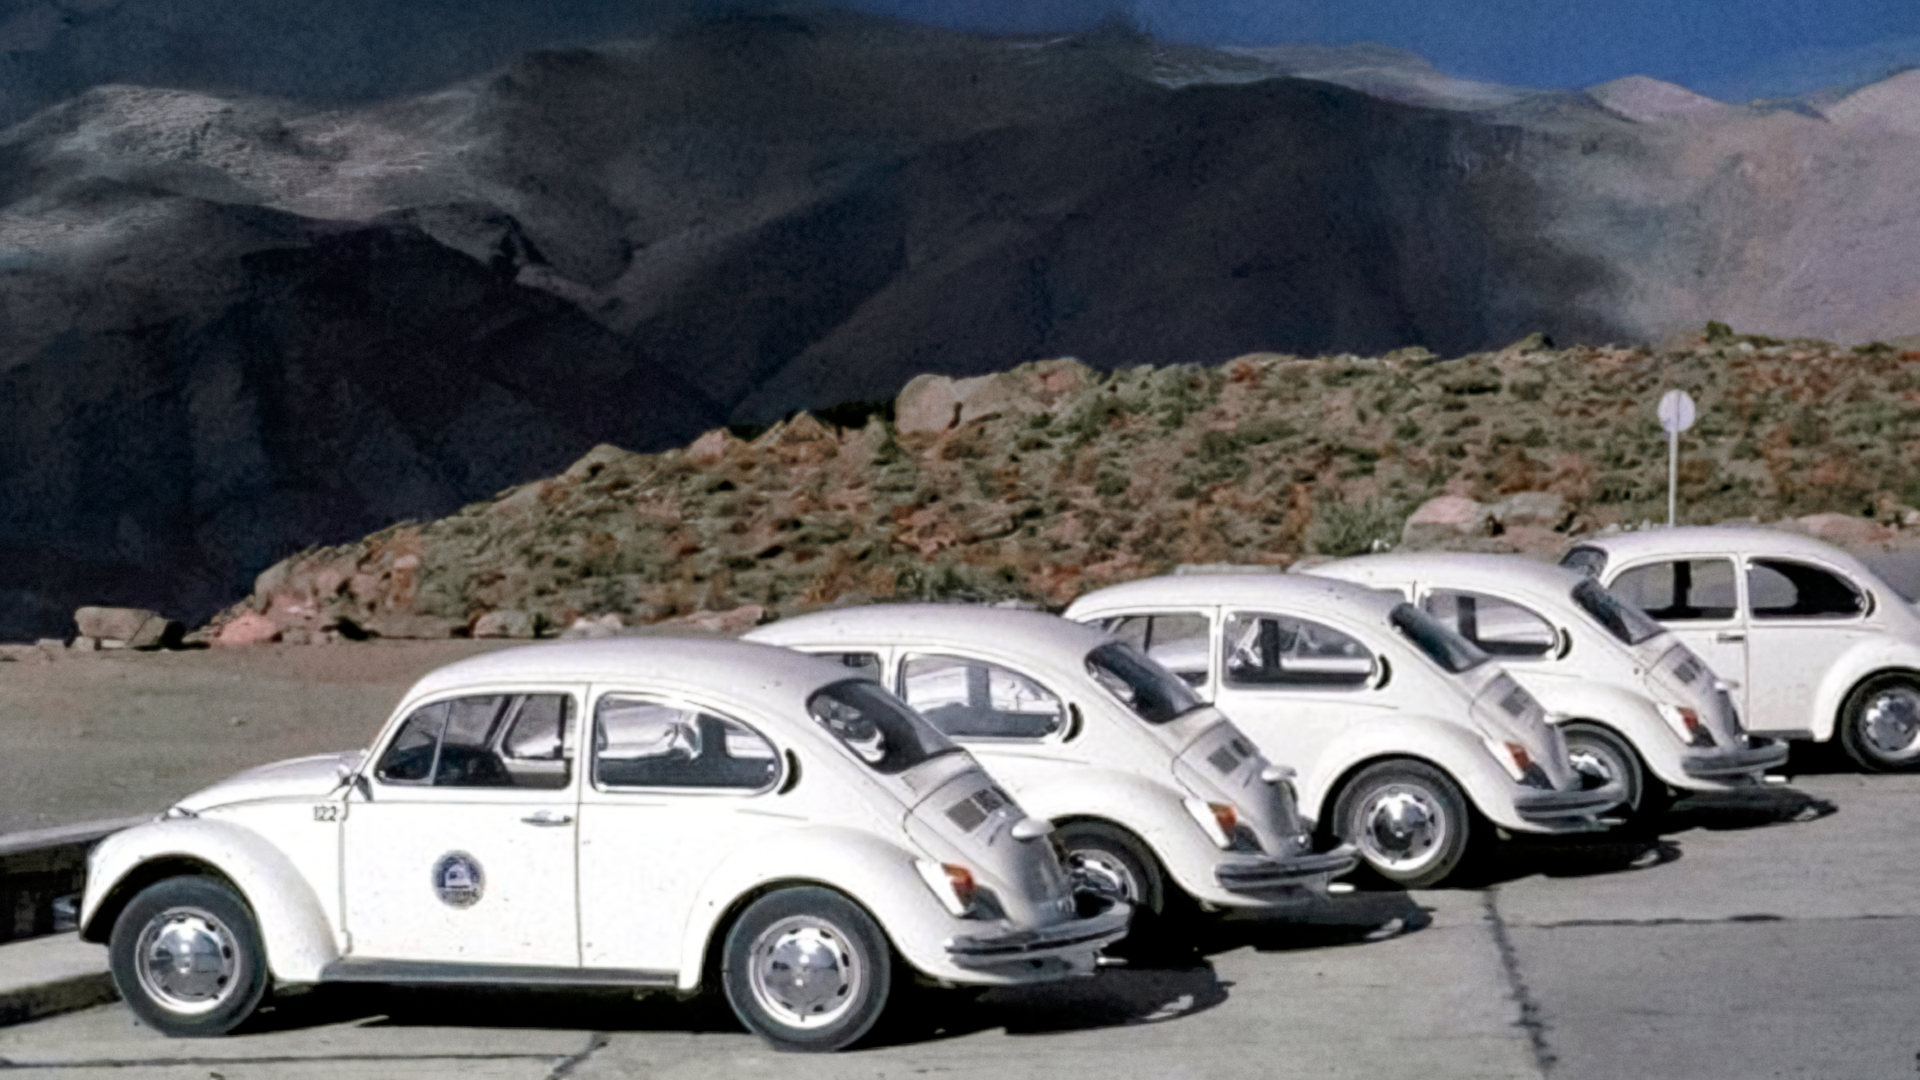

CTIO Volkswagen Bug Fleet

The fleet of Volkswagen Bugs used for transportation at Cerro Tololo Inter-American Observatory.

This image is part of NSF NOIRLab’s historical archives.

Credit: CTIO/NOIRLab/AURA/NSF